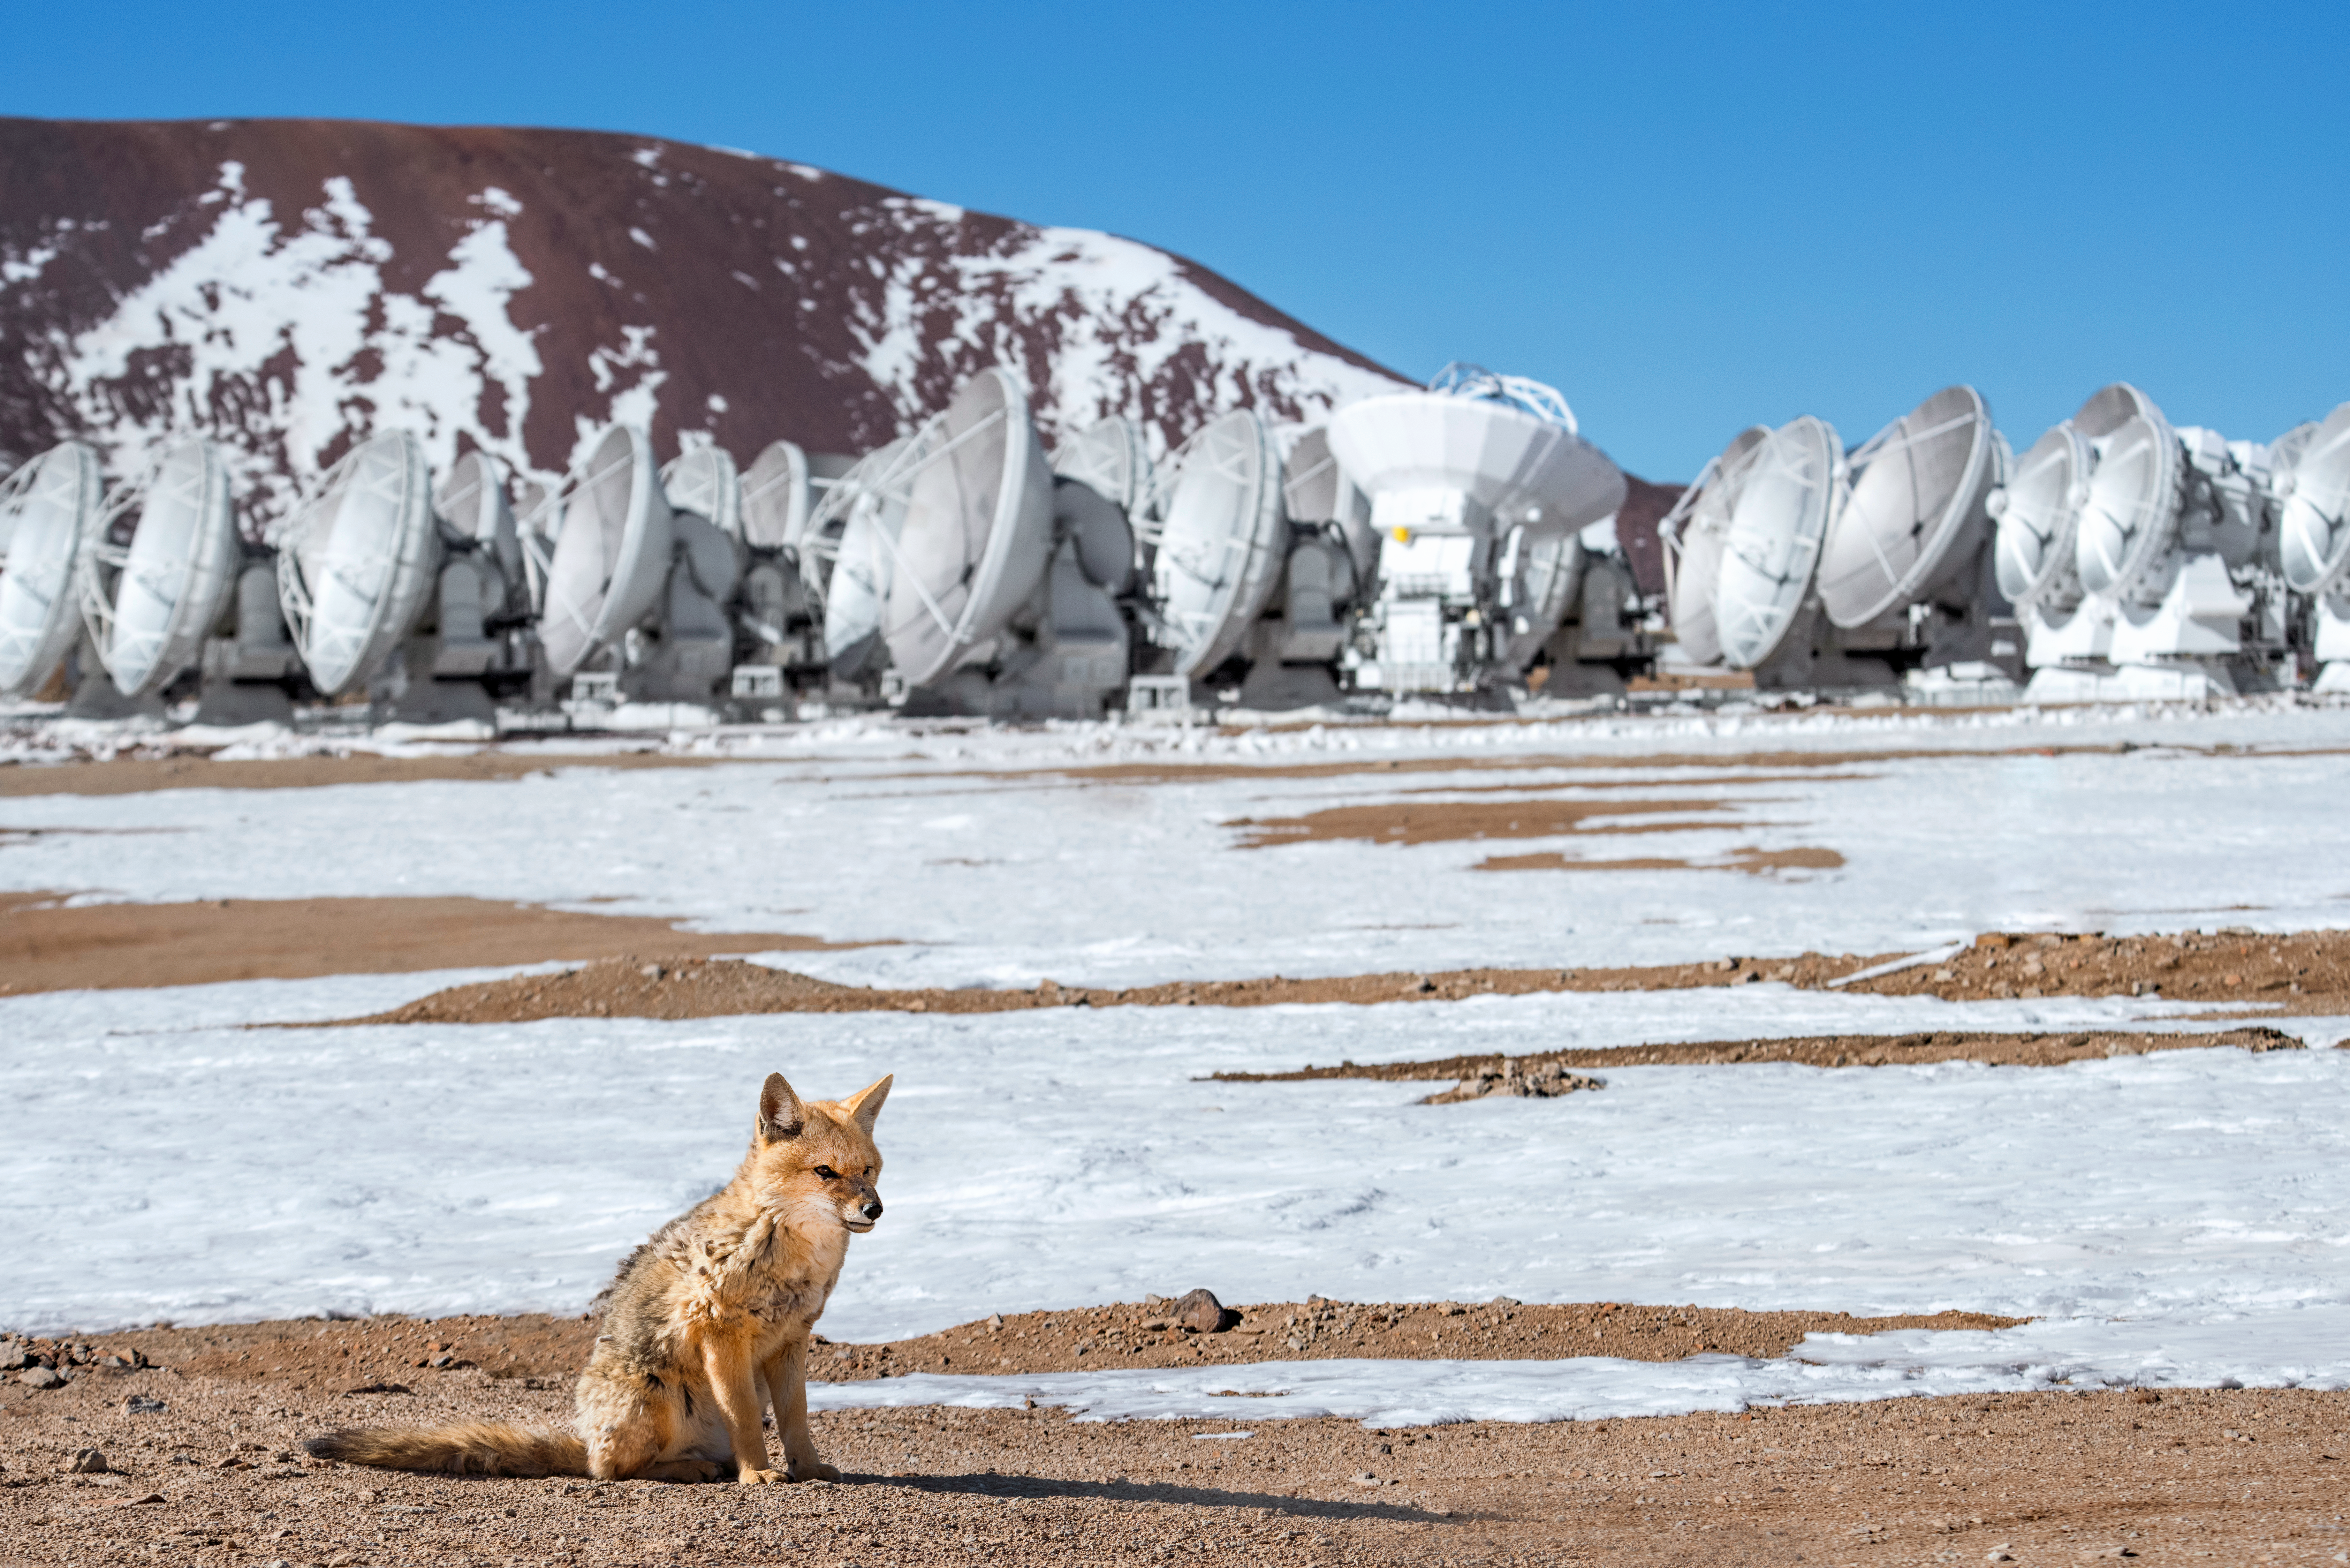

Fantastical Mr Fox

Relaxing in front of the Atacama Large Millimeter/submillimeter Array sits a culpeo — an Andean fox. The second largest canid in South America after the maned wolf, Andean foxes are a common sight at all ESO Observatories in Chile. One such fox lives at the ALMA Antenna Operations Site, about 5000 metres above sea level, on the Chajnantor plateau.

Credit: ESO/A. Ghizzi Panizza (www.albertoghizzipanizza.com)